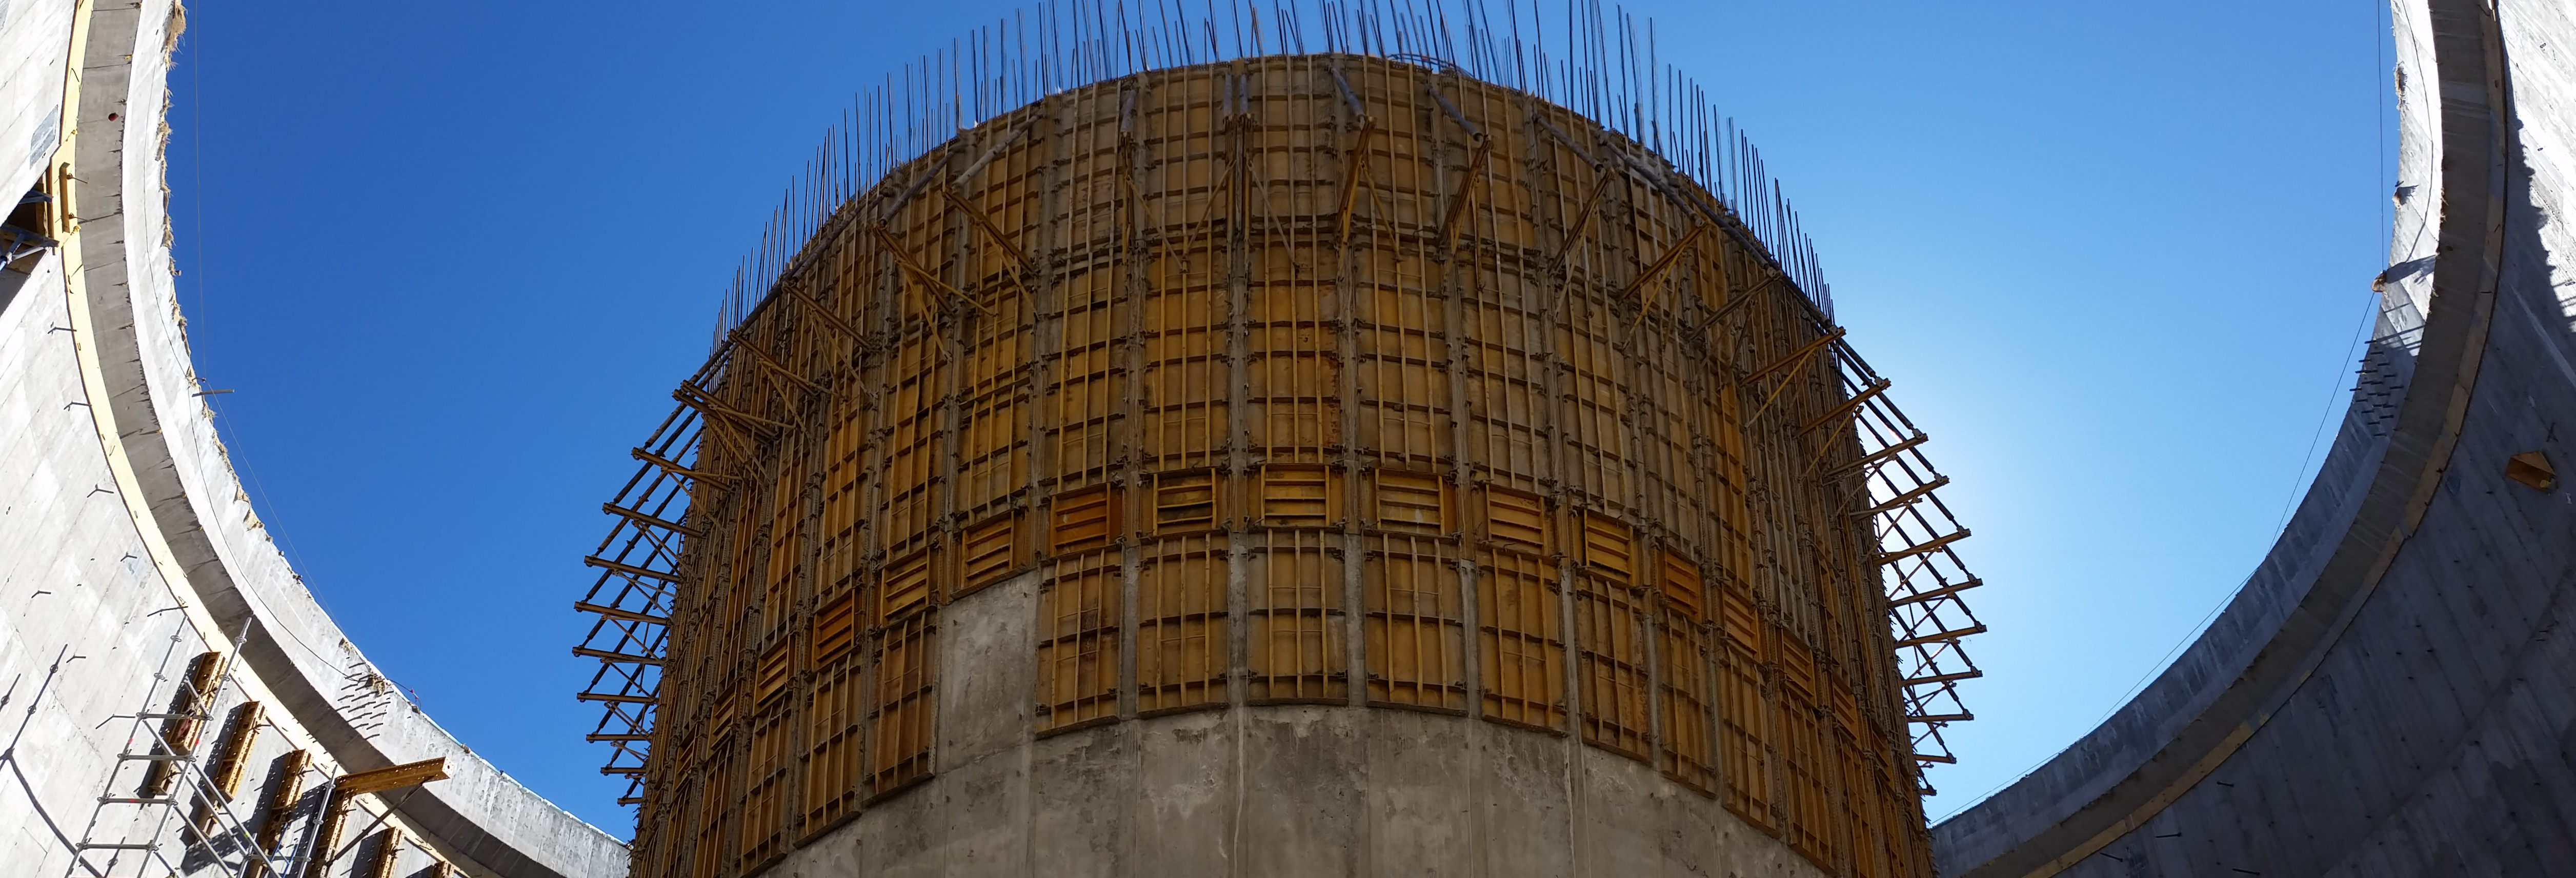

Progress in the pier

Progress in the pier. Another elevation of 1.2m, and then work can begin in the top.

Credit: Rubin Observatory/NSF/AURA